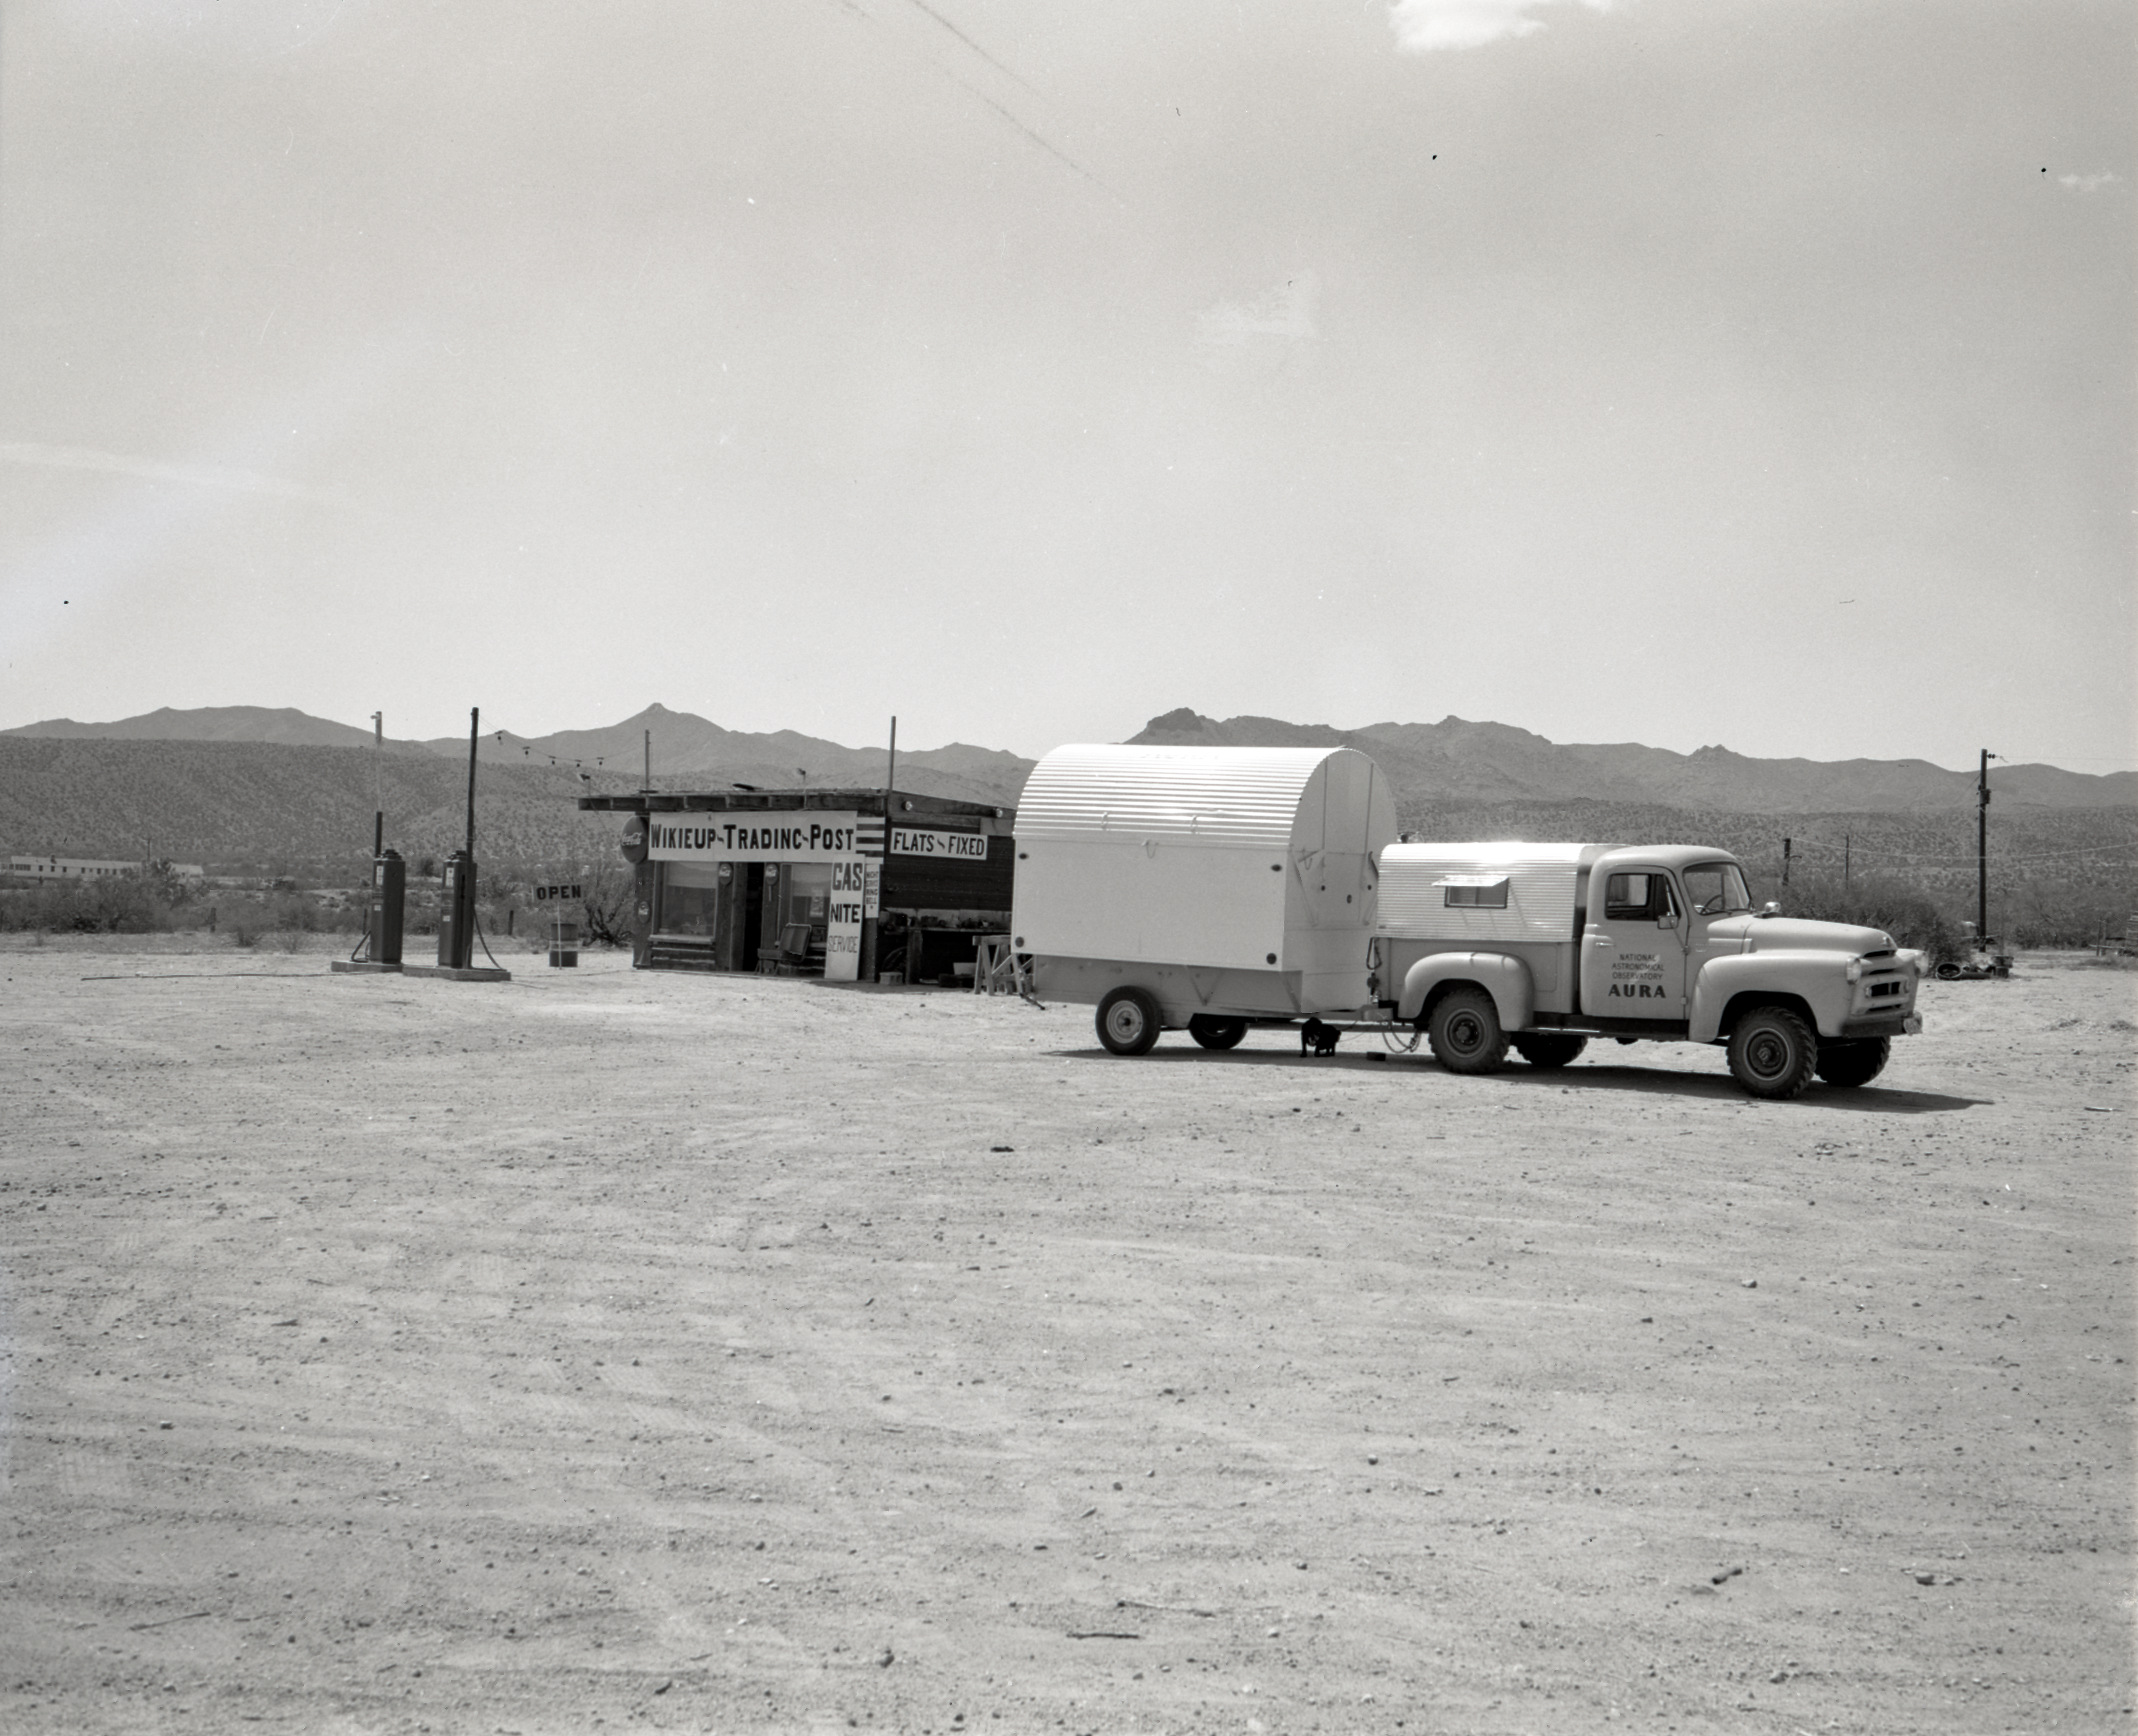

Site-Testing Trip in 1958

This image is stored at NOIRLab Headquarters in Tucson, Arizona. For the original negative of this image, see KPNO Negatives envelope 300, image 306. It was captured around 1958 at the Wikieup Trading Post gas station.

The site survey to locate NSF Kitt Peak National Observatory took place in 1958, evaluating over 150 mountain ranges across the United States before selecting Kitt Peak in the Quinlan Mountains of Arizona. The 16-inch portable telescope was used to test site conditions before Kitt Peak was selected as the main site for the National Observatory.

This image is part of NSF NOIRLab’s historical archives.

Credit: KPNO/NOIRLab/NSF/AURA